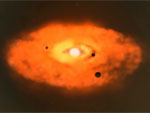

Star Pair Grows Dust in Early Youth

Star Pair Grows Dust in Early Youth.

Credit: International Gemini Observatory/NOIRLab/NSF/AURA